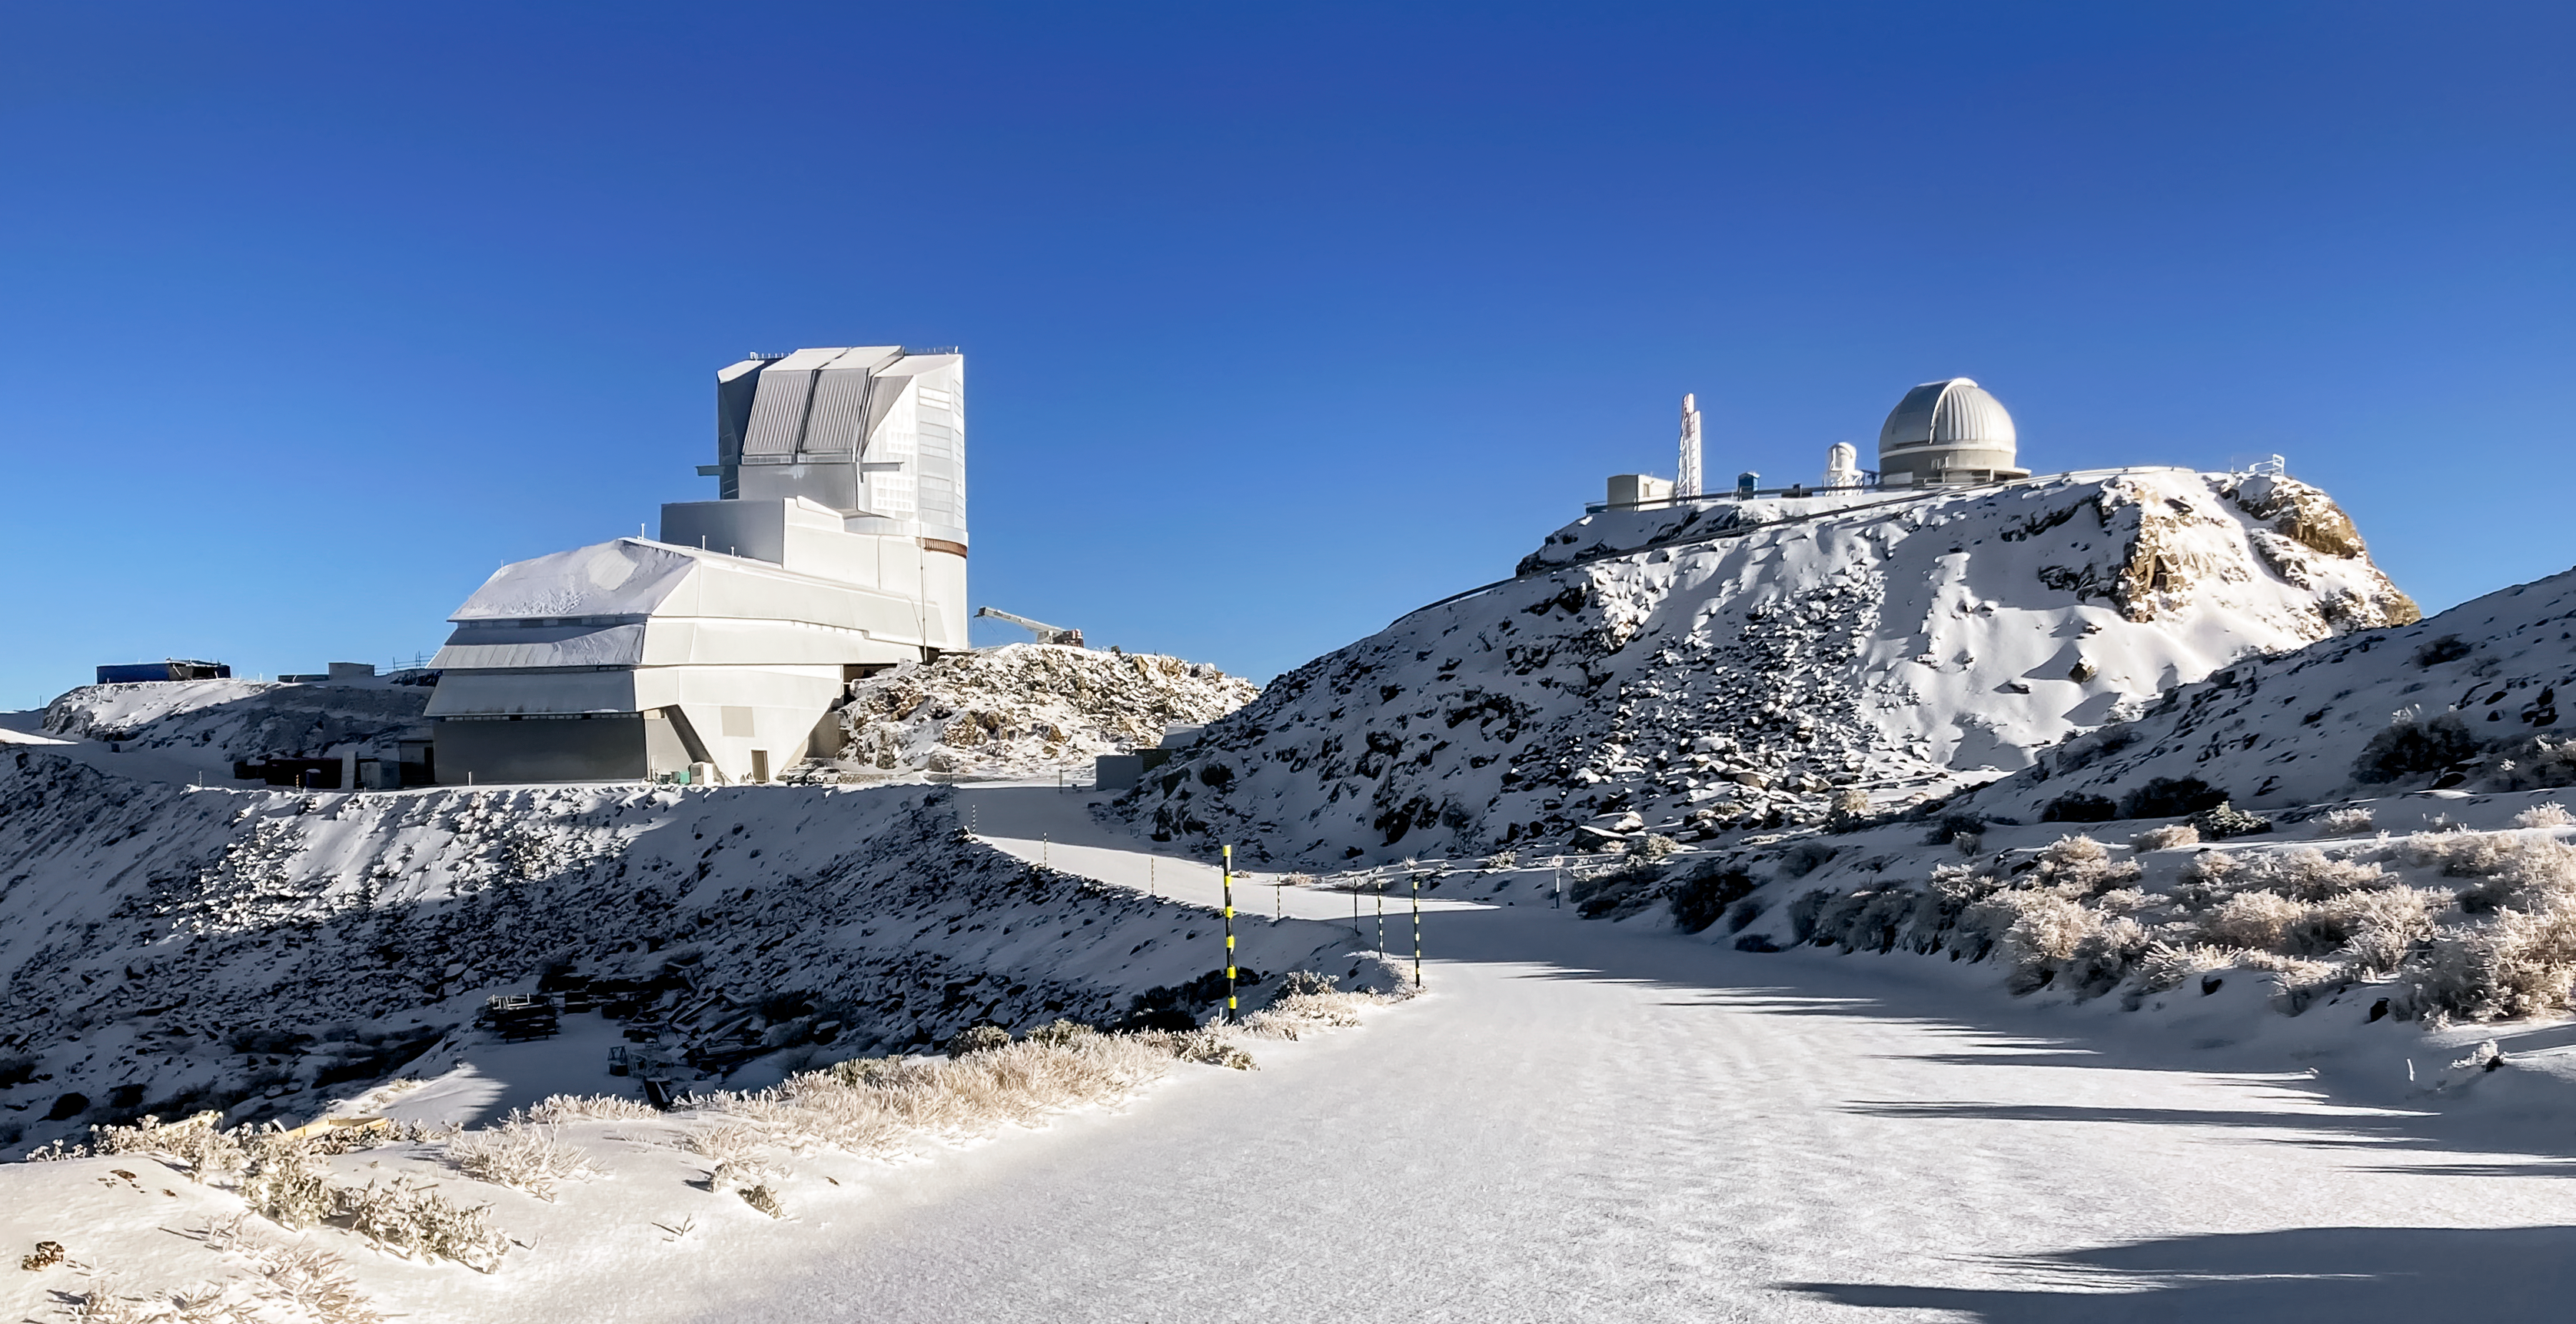

Vera C. Rubin Observatory

The Vera C. Rubin Observatory (left) and Rubin Auxiliary Telescope (right) on Cerro Pachón in Chile.

Credit: RubinObs/NOIRLab/SLAC/NSF/DOE/AURA/F.Bruno